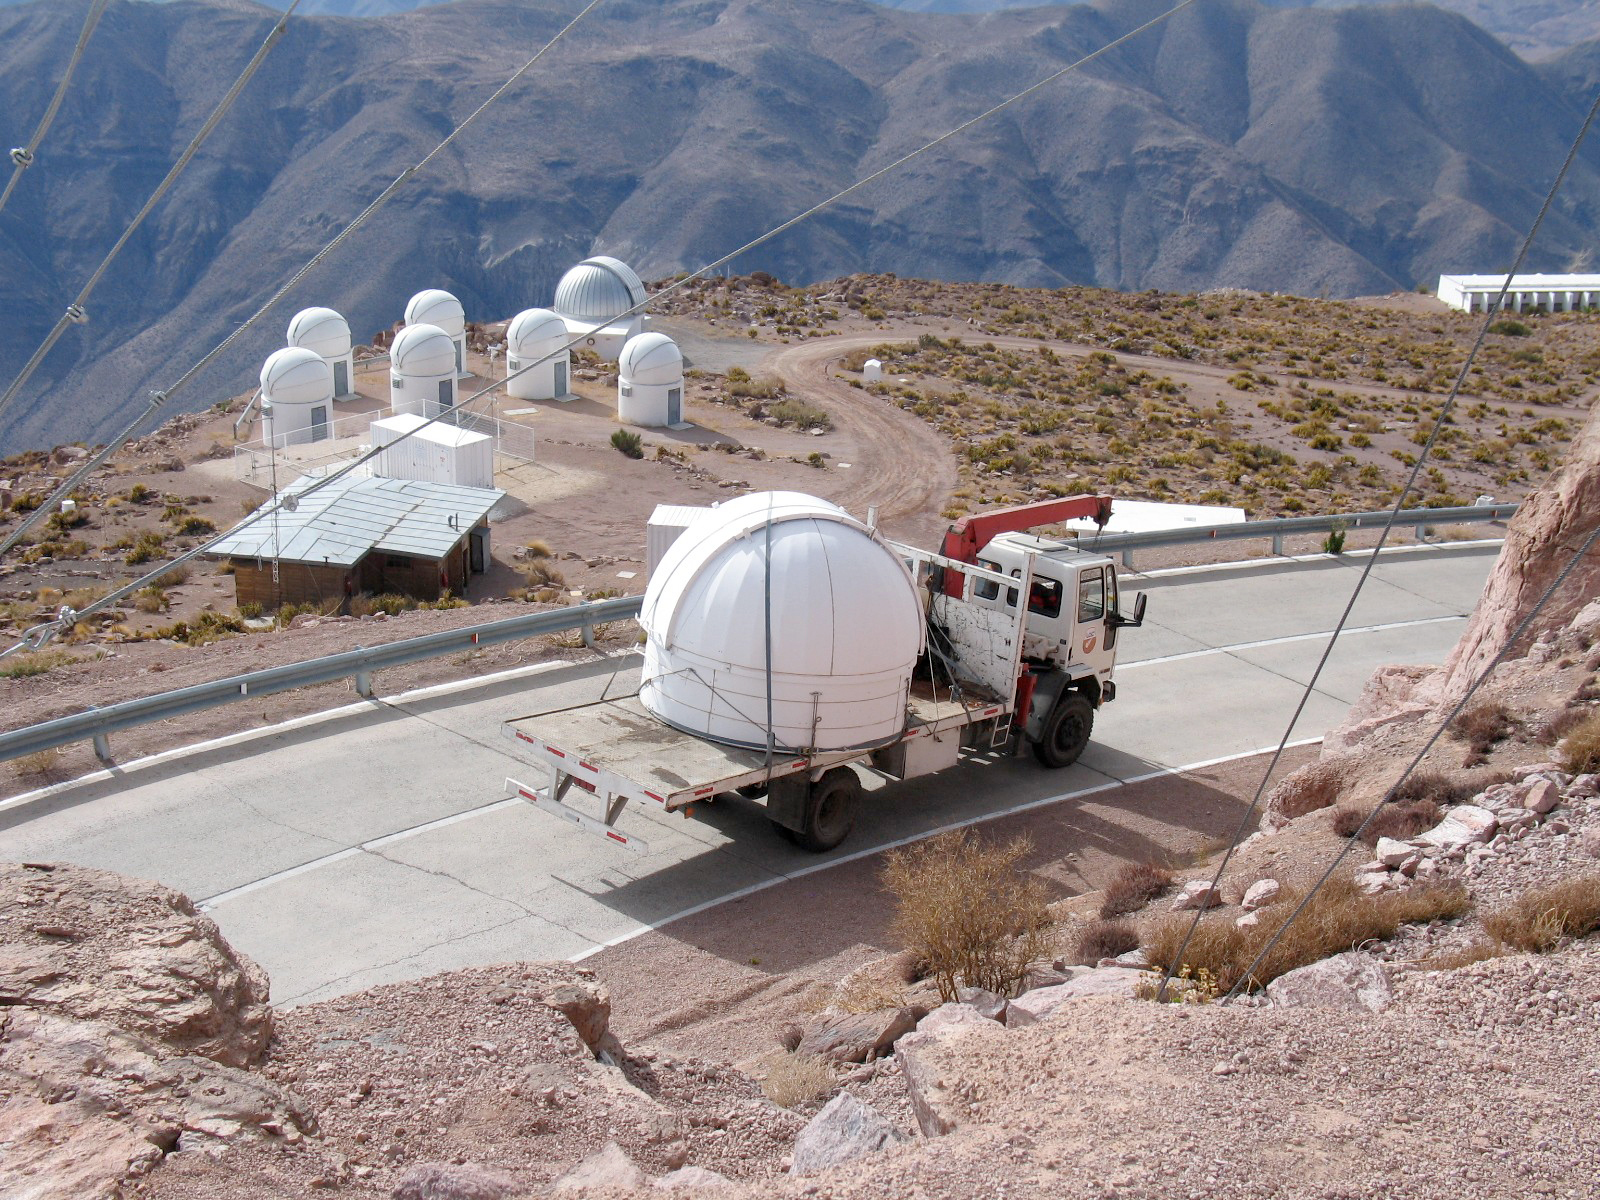

Cerro Tololo Inter-American Observatory

The Dwarf Moves to a New Home

Credit: CTIO/NOIRLab/NSF/AURA/P. Marenfeld